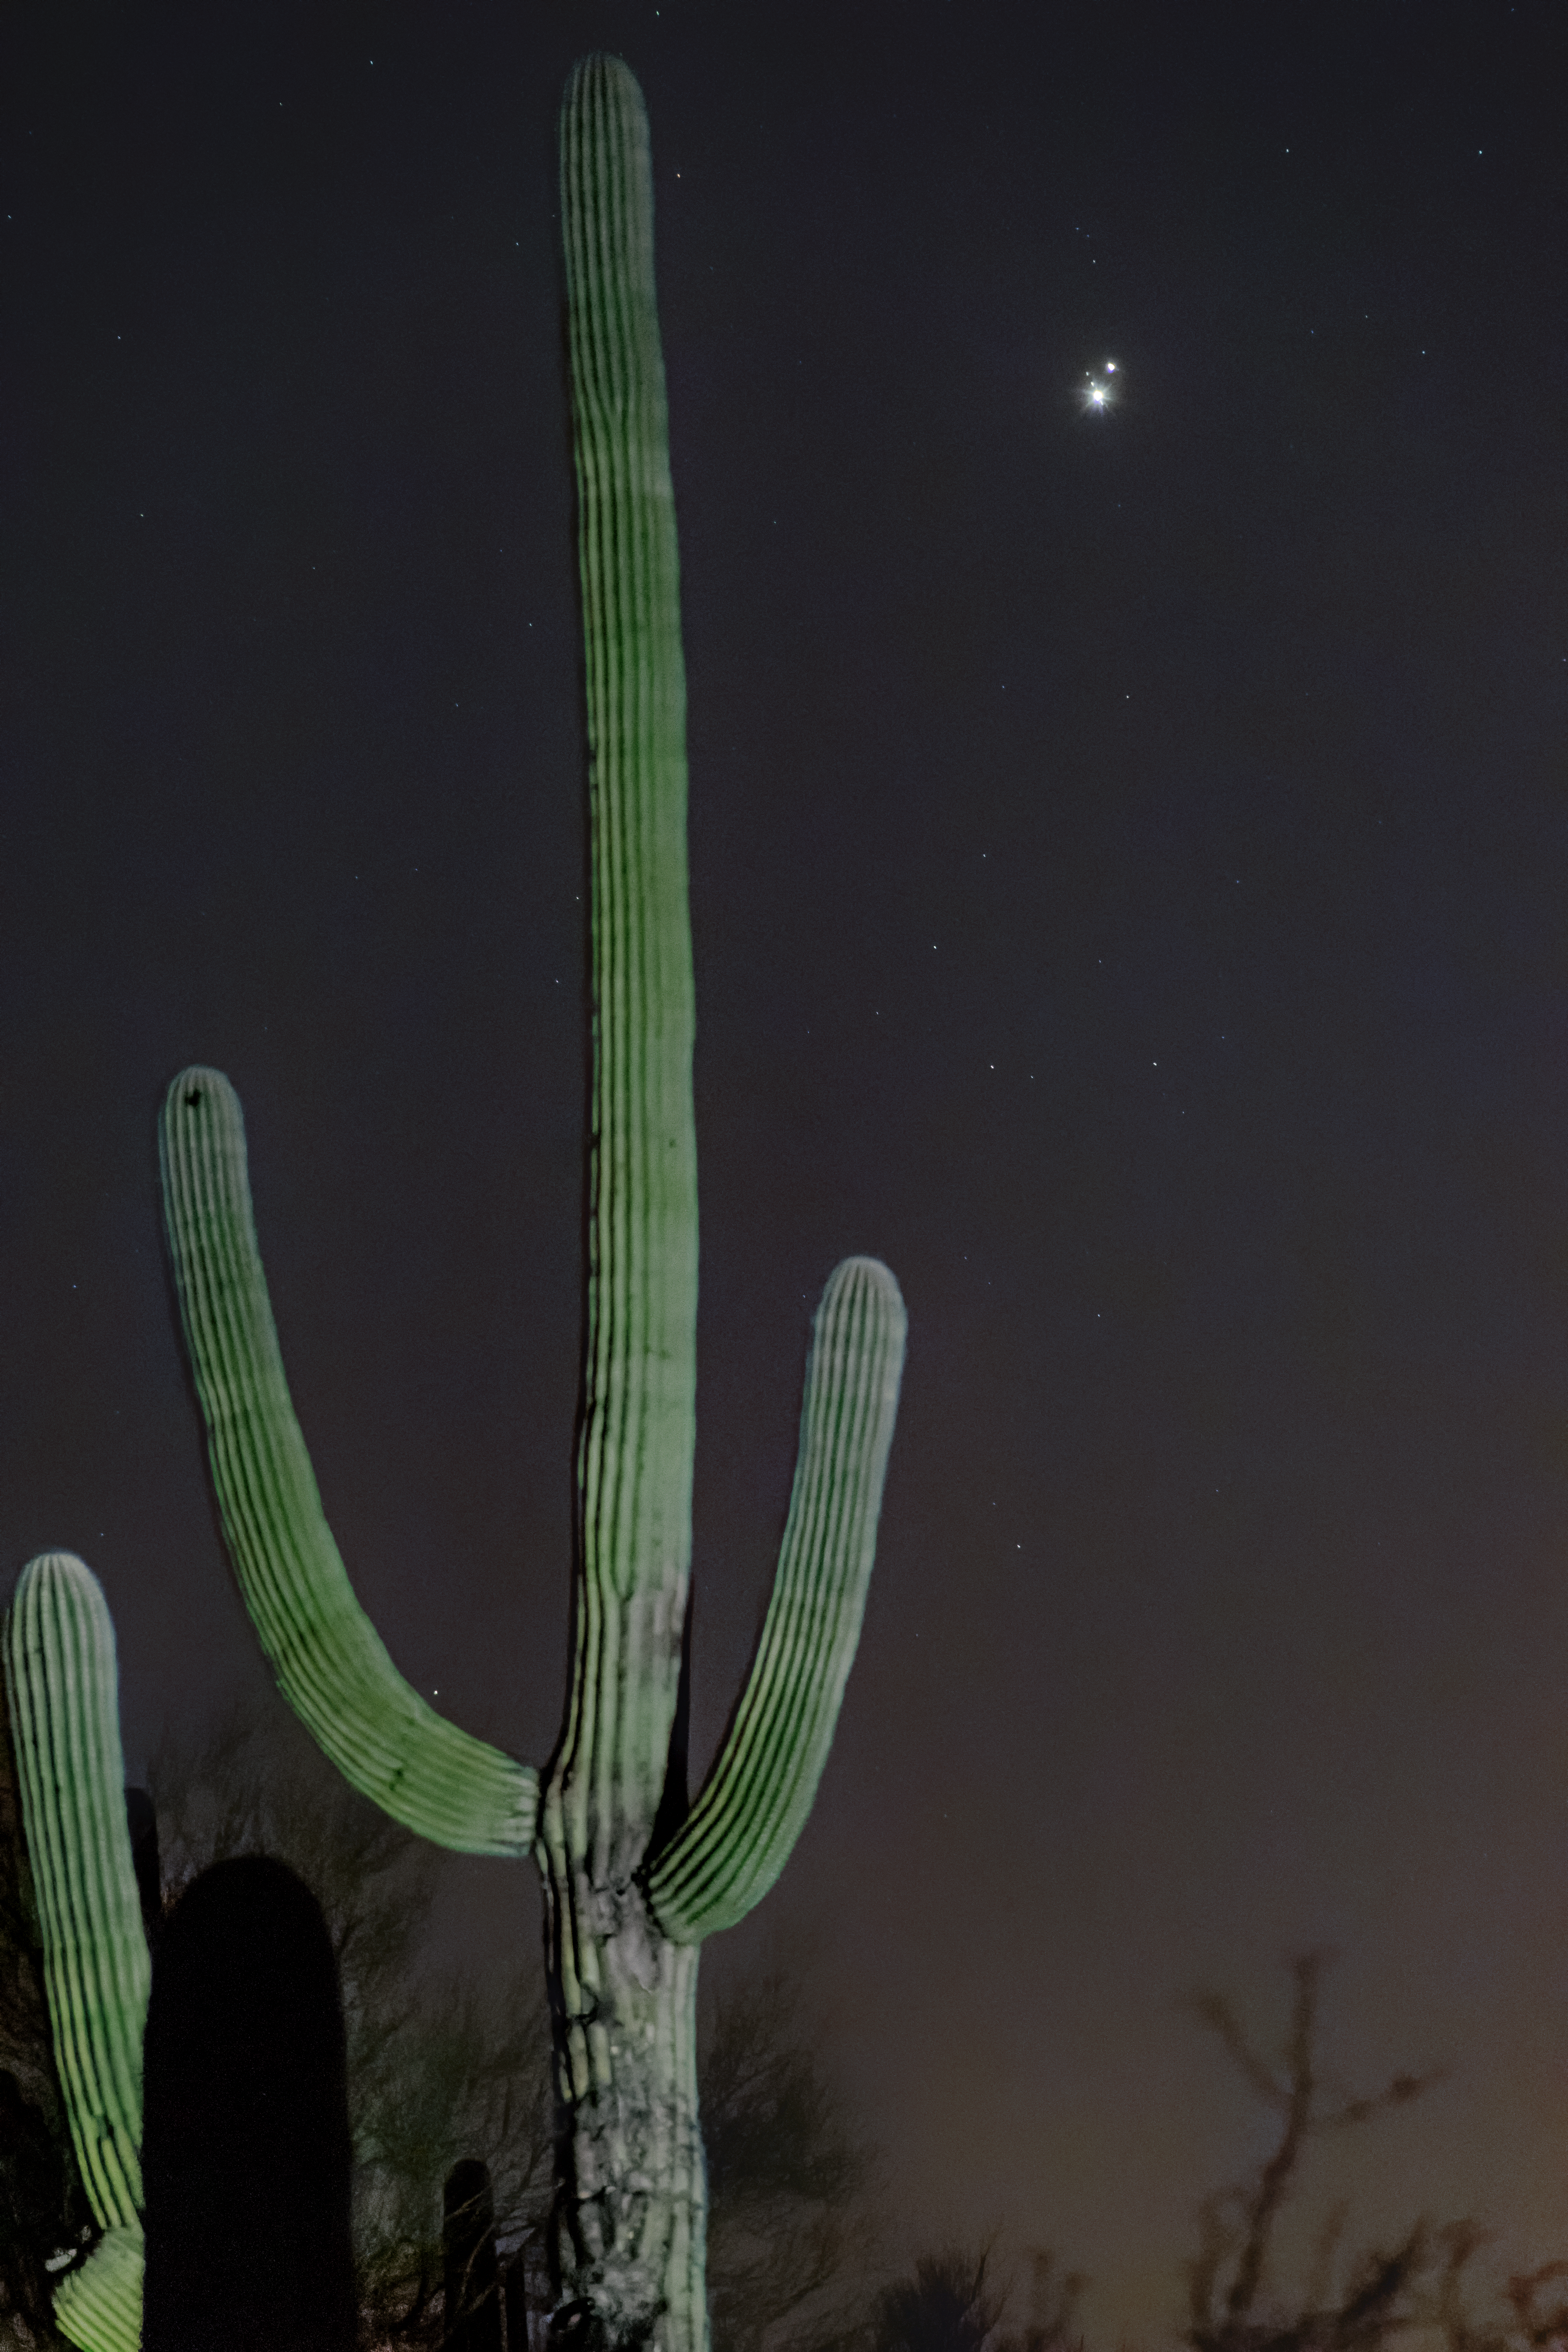

Jupiter, Saturn, and a Cactus

Jupiter and Saturn's close approach in December 2020 is shown here as a backdrop to a saguaro cactus near Tucson, Arizona. Two of Jupiter's moons are also visible if you look closely.

Credit: NOIRLab/AURA/NSF